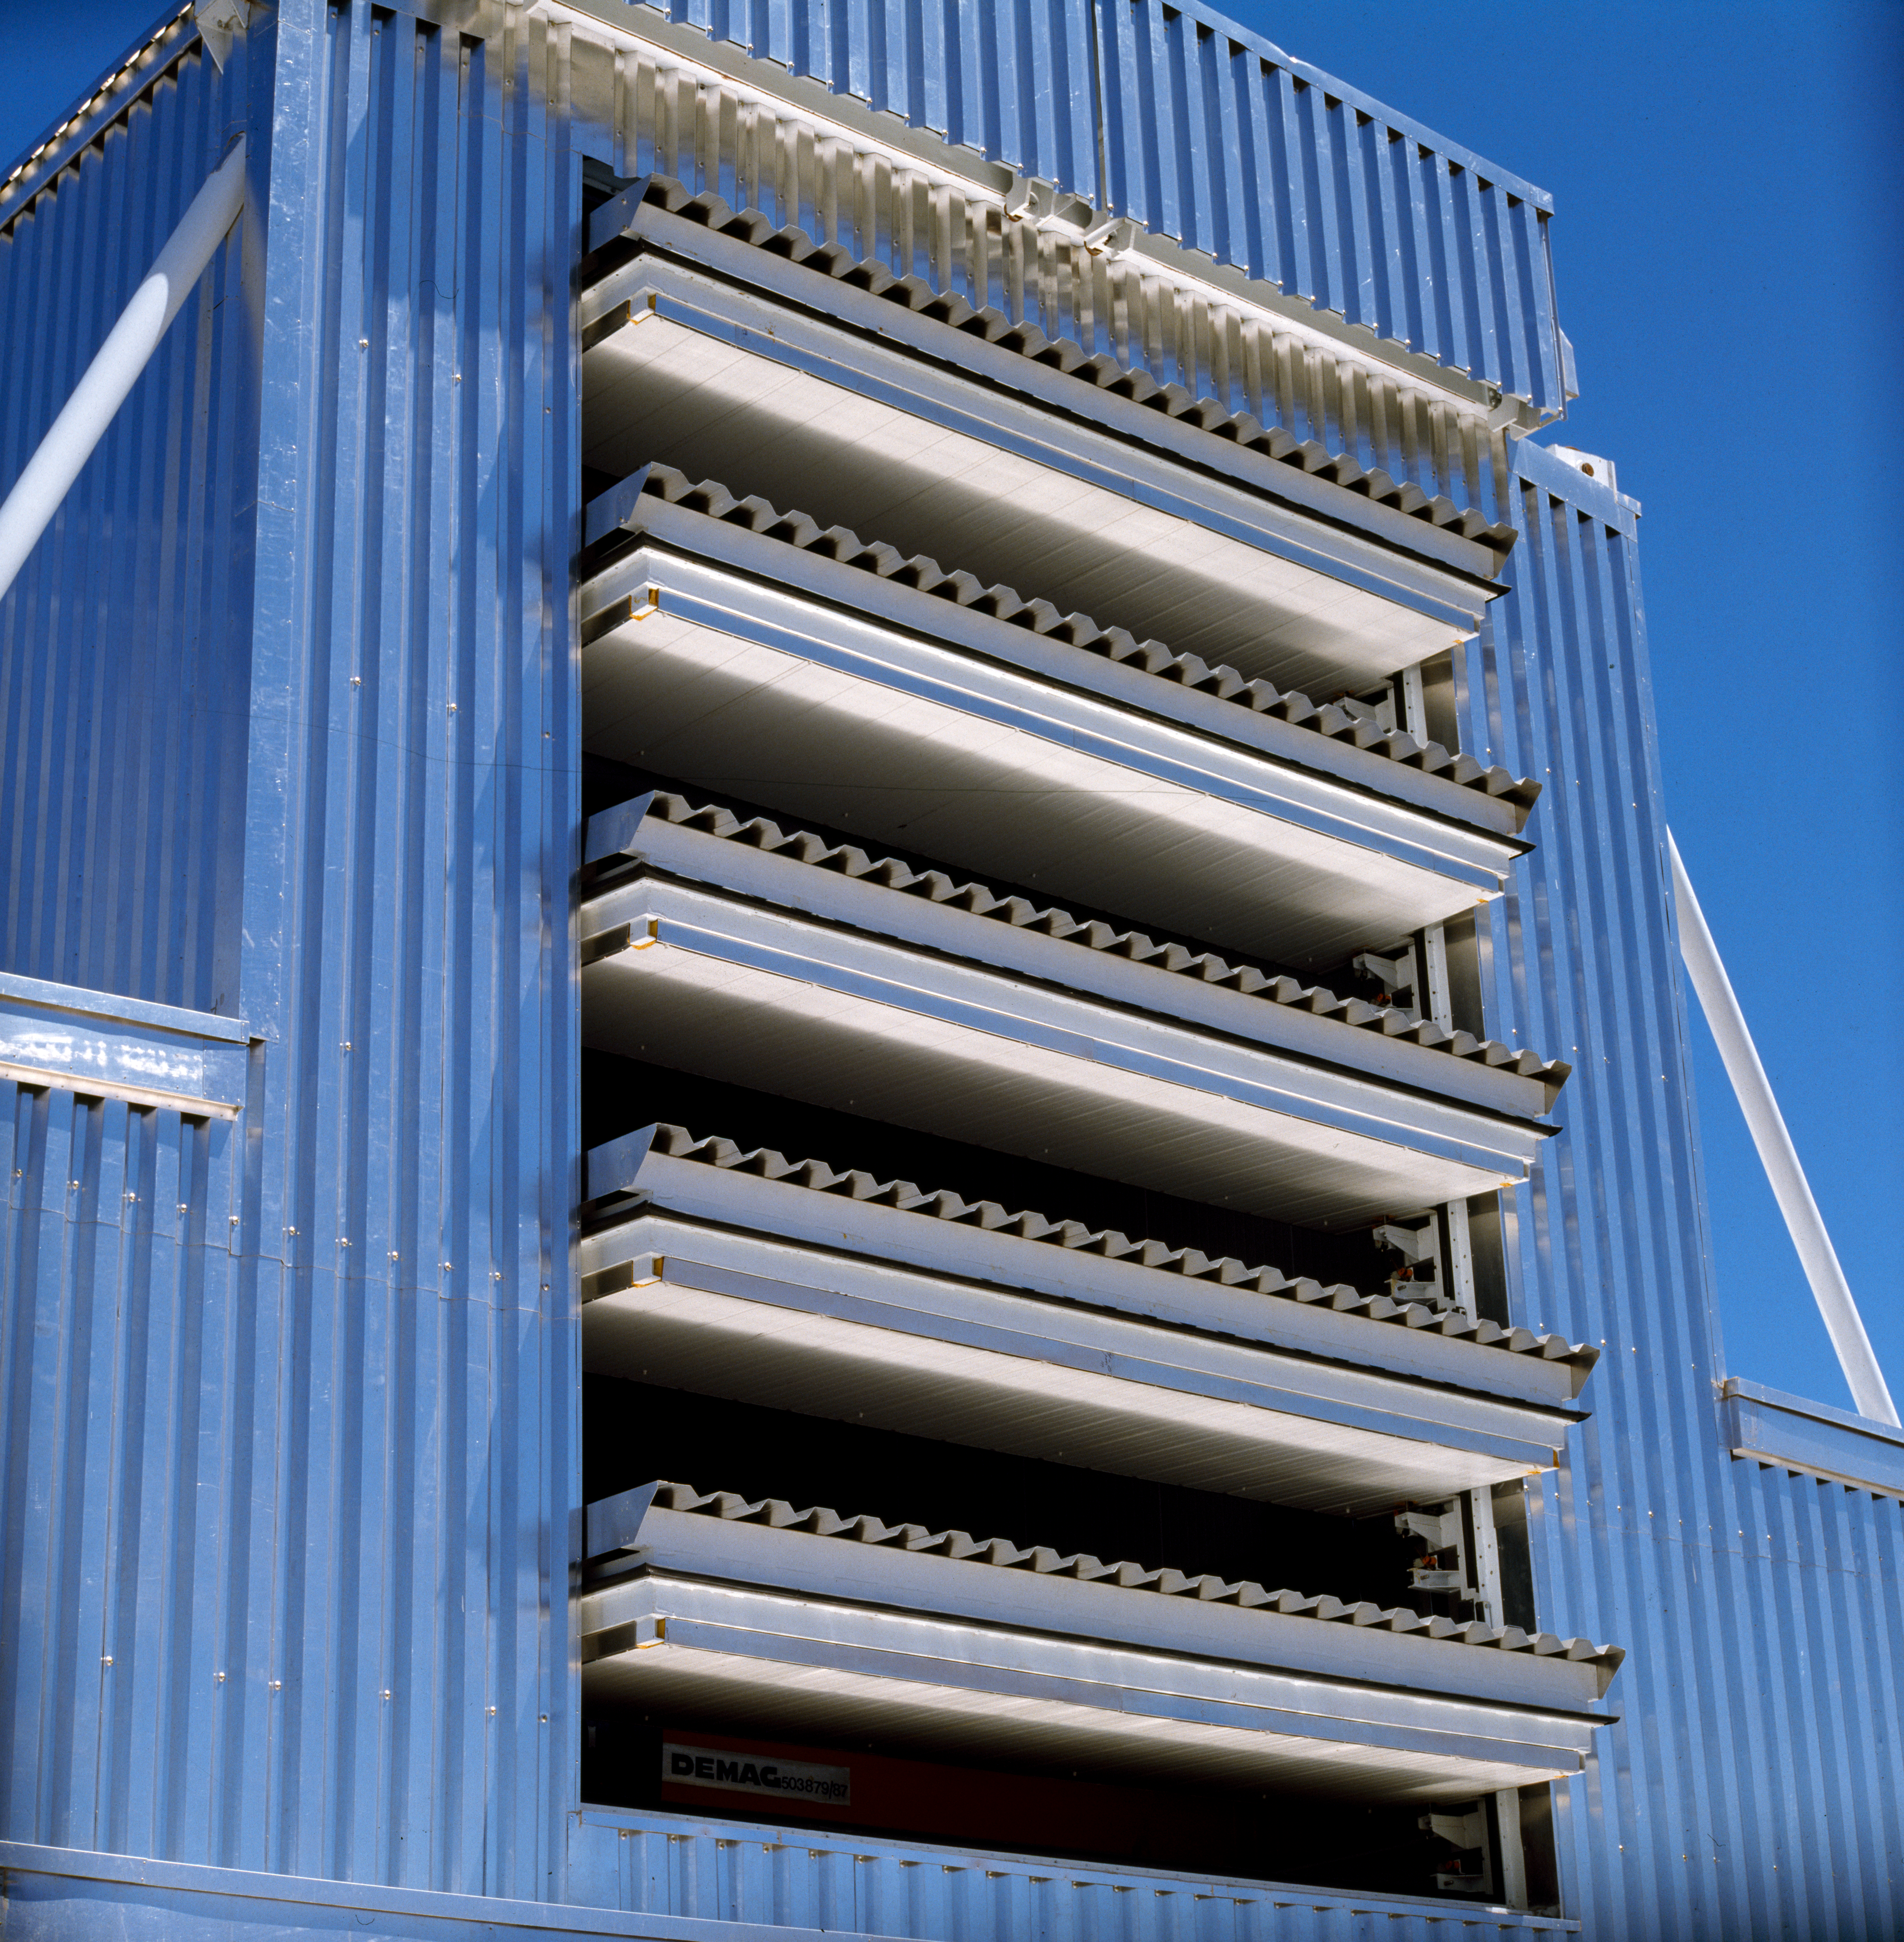

NTT enclosure

The open louvers at the back of the NTT telescope enclosure. Image taken in 1990

Credit: ESO/C.Madsen